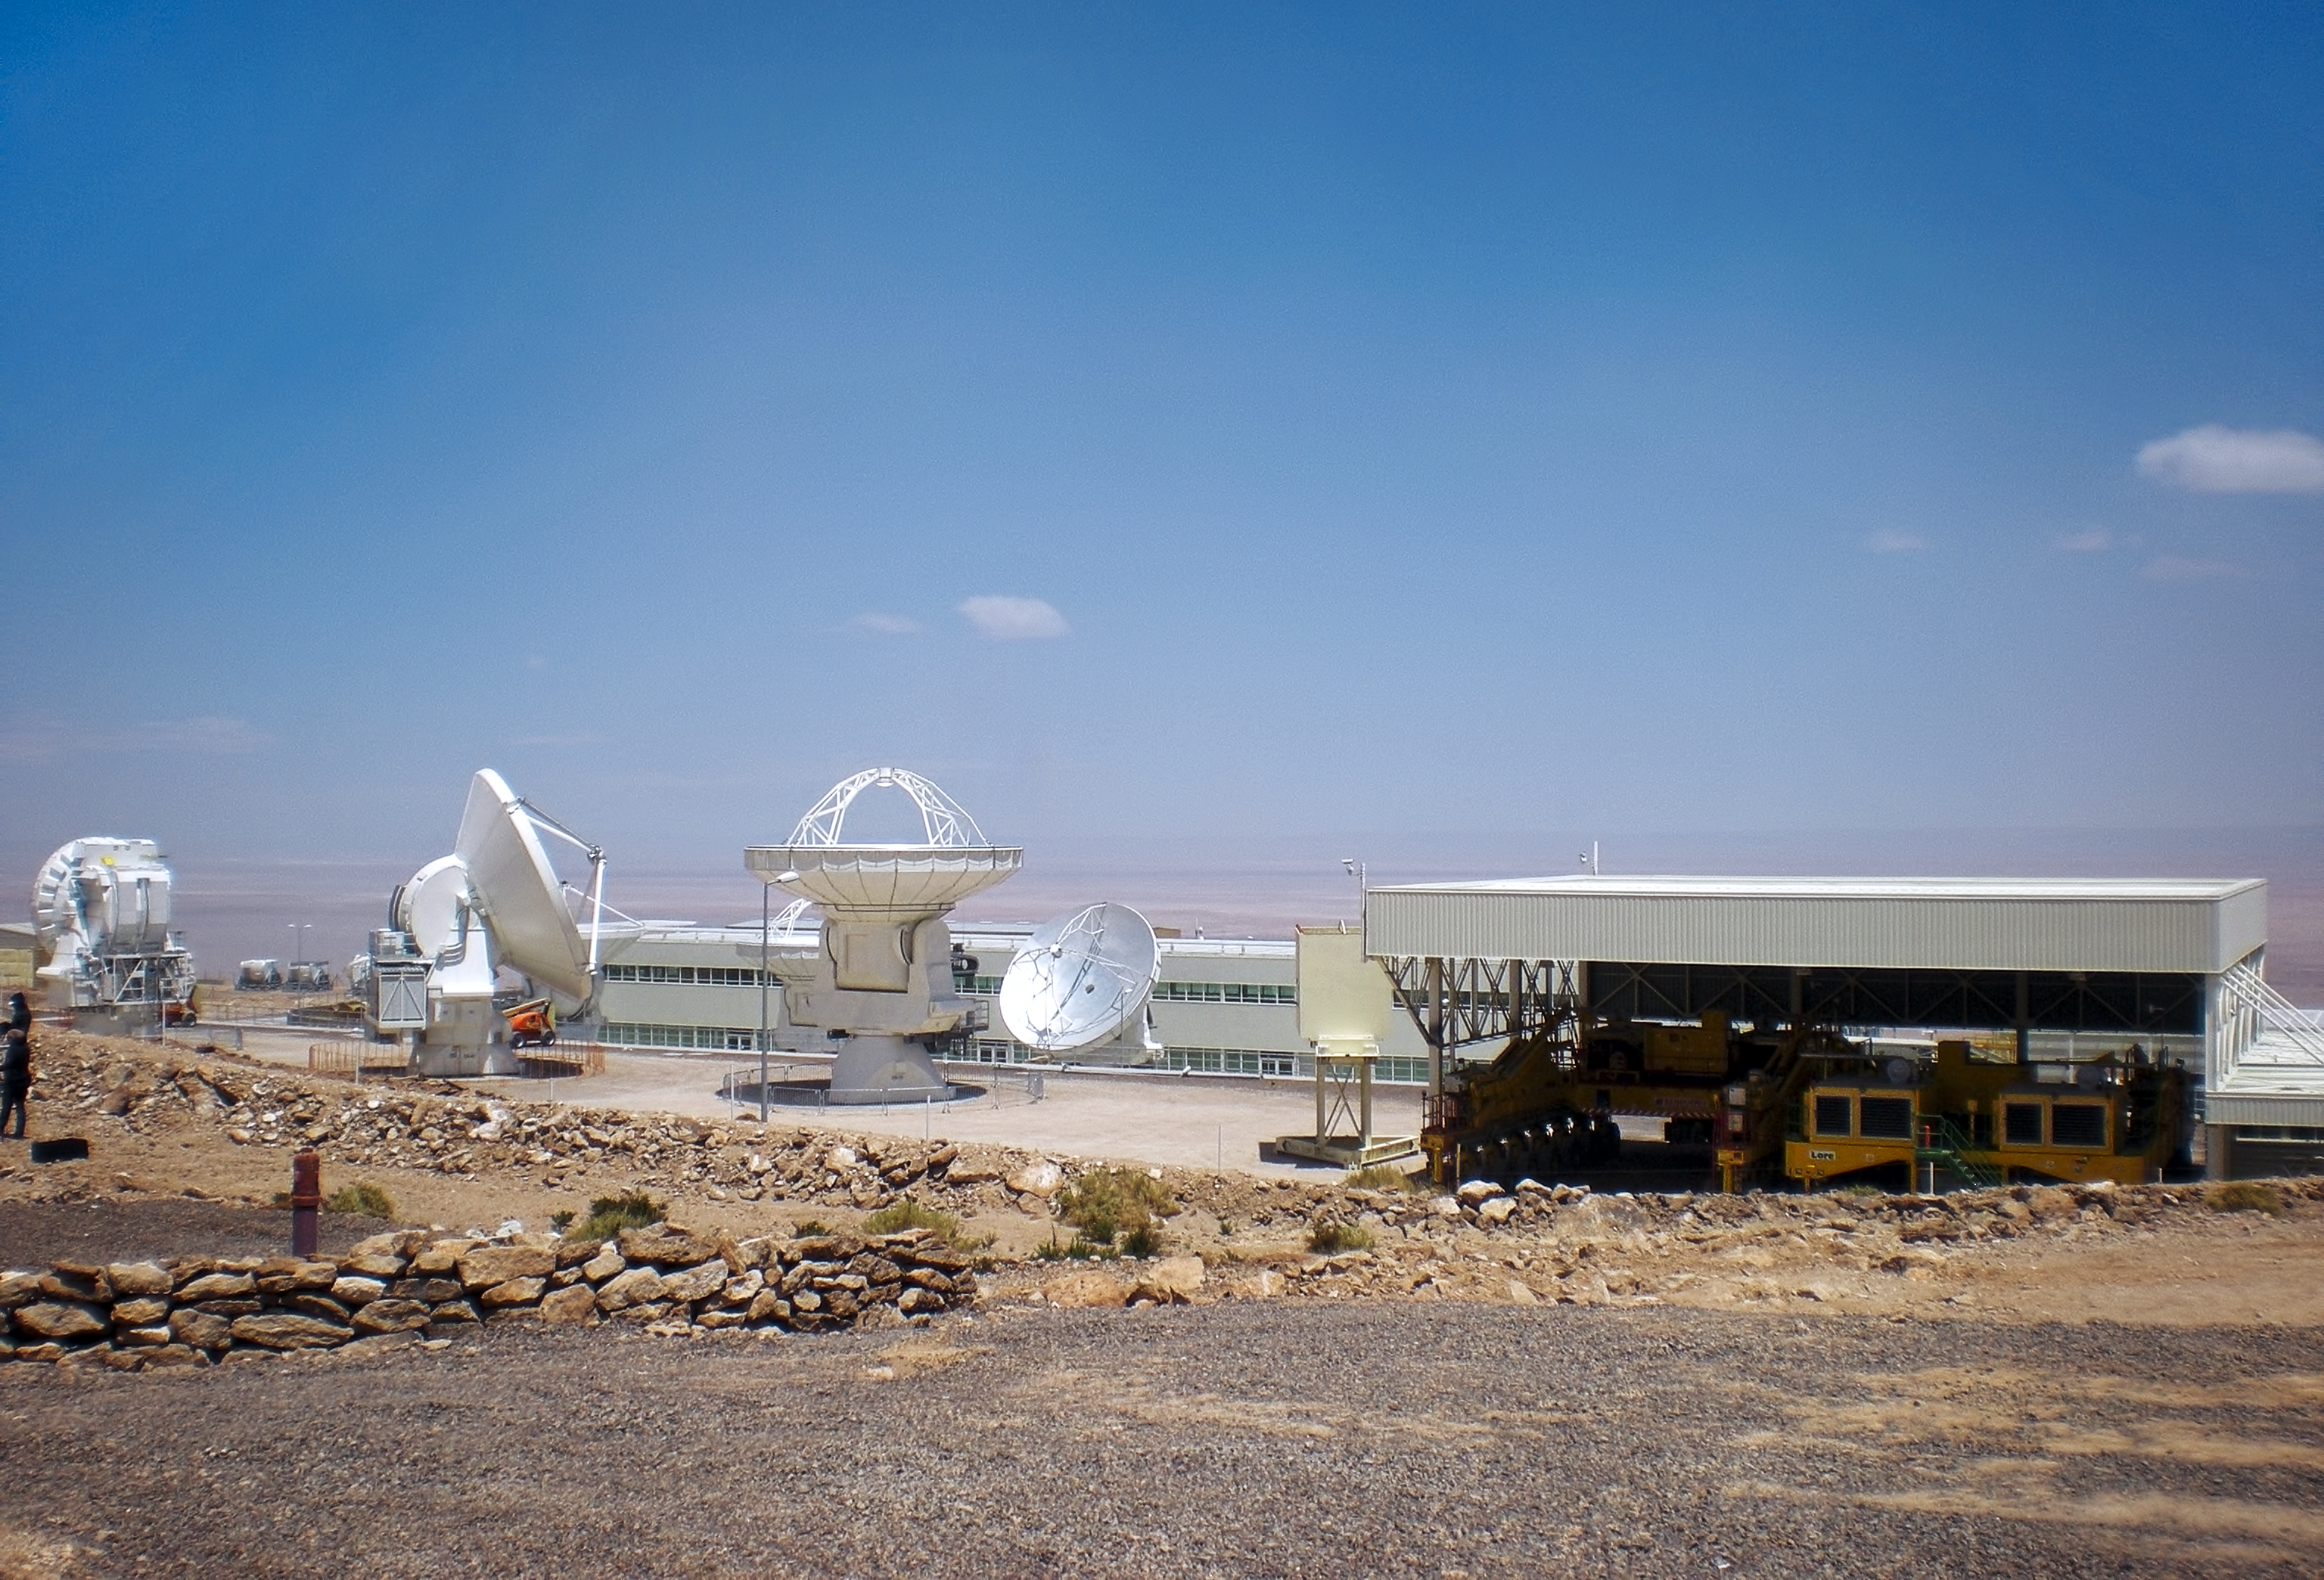

ALMA antennas eager to reach the Chajnantor plateau

ALMA antennas at the ALMA Operations Support Facility, at an altitude of 2900 metres in the Chilean Andes. Antennas are assembled here before being moved to the Array Operations Site at 5000 metres altitude.

Credit: ESO